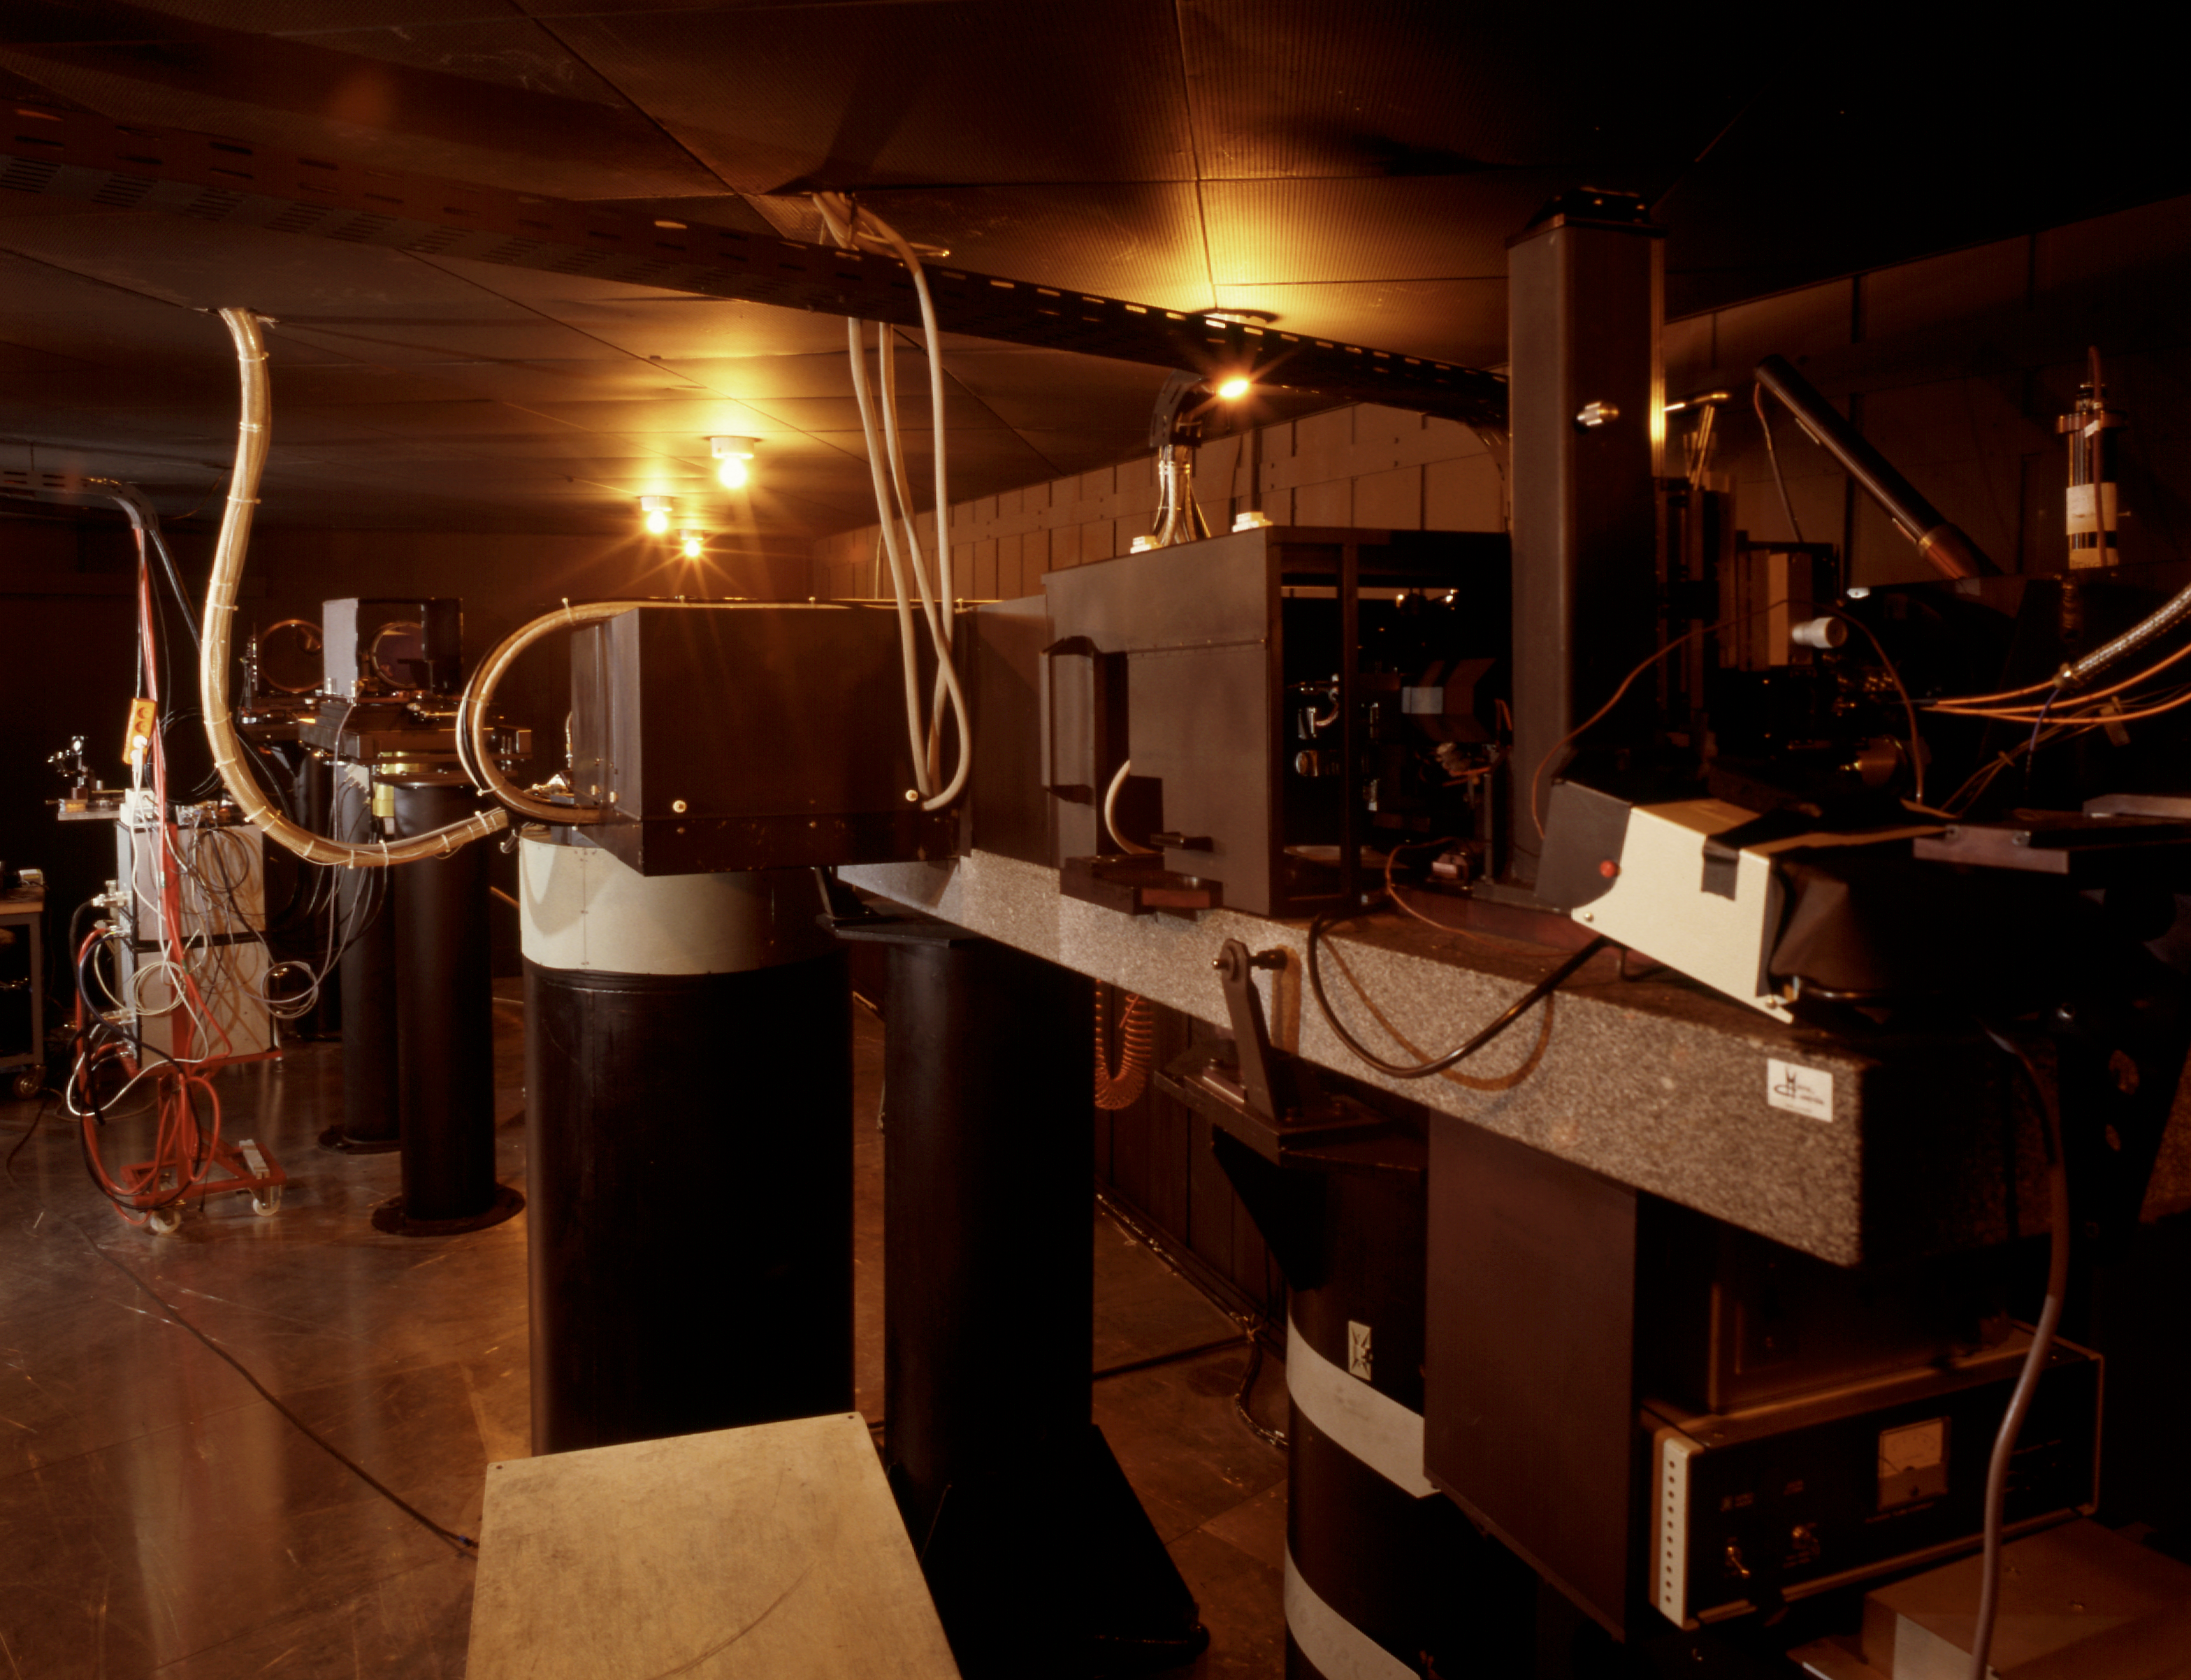

ESO Coudé Auxiliary Telescope (CAT)

Inside the the 1.4-m CAT telescope enclosure. This telescope is located on La Silla Observatory in Chile. The ESO Coudé Auxiliary Telescope (CAT) has a 1.4 m primary mirror and is alt-alt mounted. It is housed in a dome, adjacent to the ESO 3.6-metre telescope and feeds the 3.6 m Coudé Echelle Spectrometer through a light tunnel. The CAT is fully computer controlled. It has been used for many different types of astronomical observations, including millimetre radio mapping of CO clouds near the galactic centre.

Credit: ESO